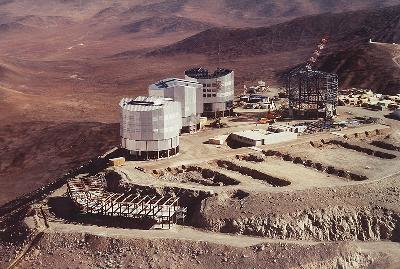

VLT observatory on Cerro Paranal

This aerial photo, obtained on December 8, 1996, shows the construction progress at the site of the VLT Observatory on Cerro Paranal. The image shows a close up of the telescope platform. Seen in front is the structure for the telescope control building. The low, white building is the Inteferometric Complex.

Credit: ESO